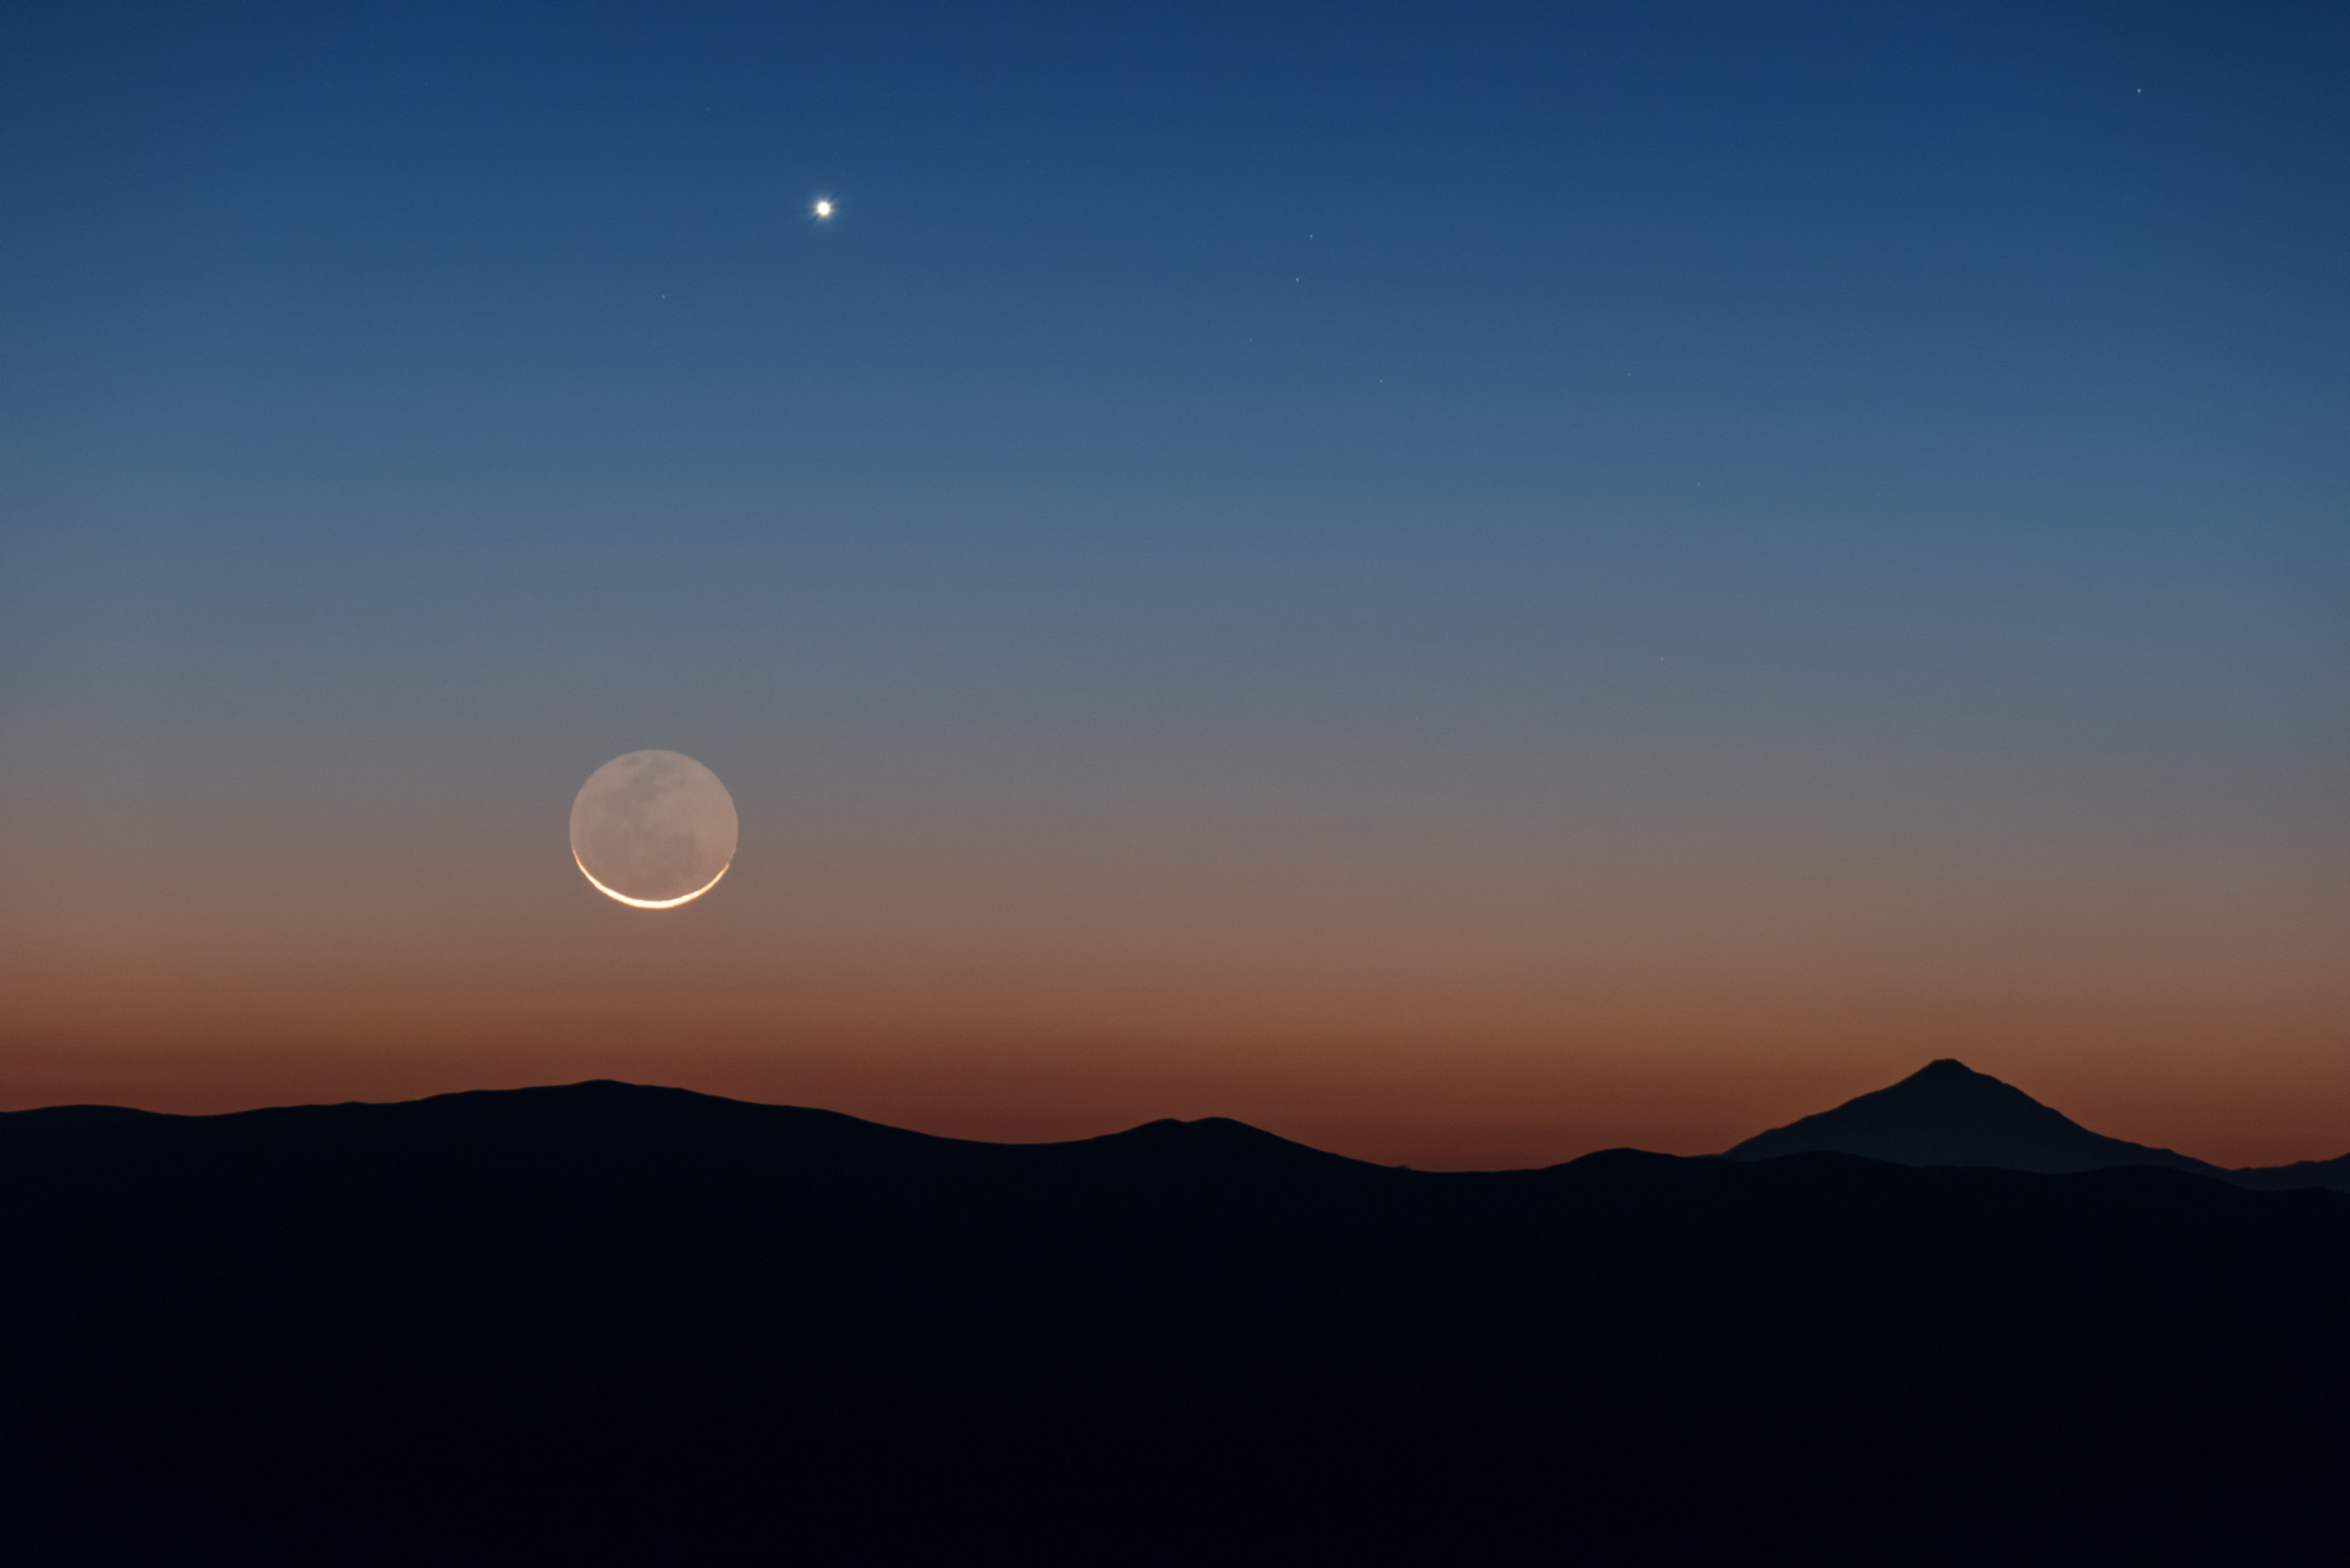

Moon and Venus over Chile

The perfect, clear viewing conditions above ESO's Paranal Observatory in Chile make for a fantastic opportunity to observe the wonders of the Universe. Sometimes, however, it's nice to appreciate things closer to home, such as Earth's trusty lunar companion, and one of its neighbouring planets, Venus, seen as the bright light to the Moon's top-right.

The rolling Chilean mountains provide a stunning silhouetted landscape beneath.

Credit: ESO/Y. Beletsky